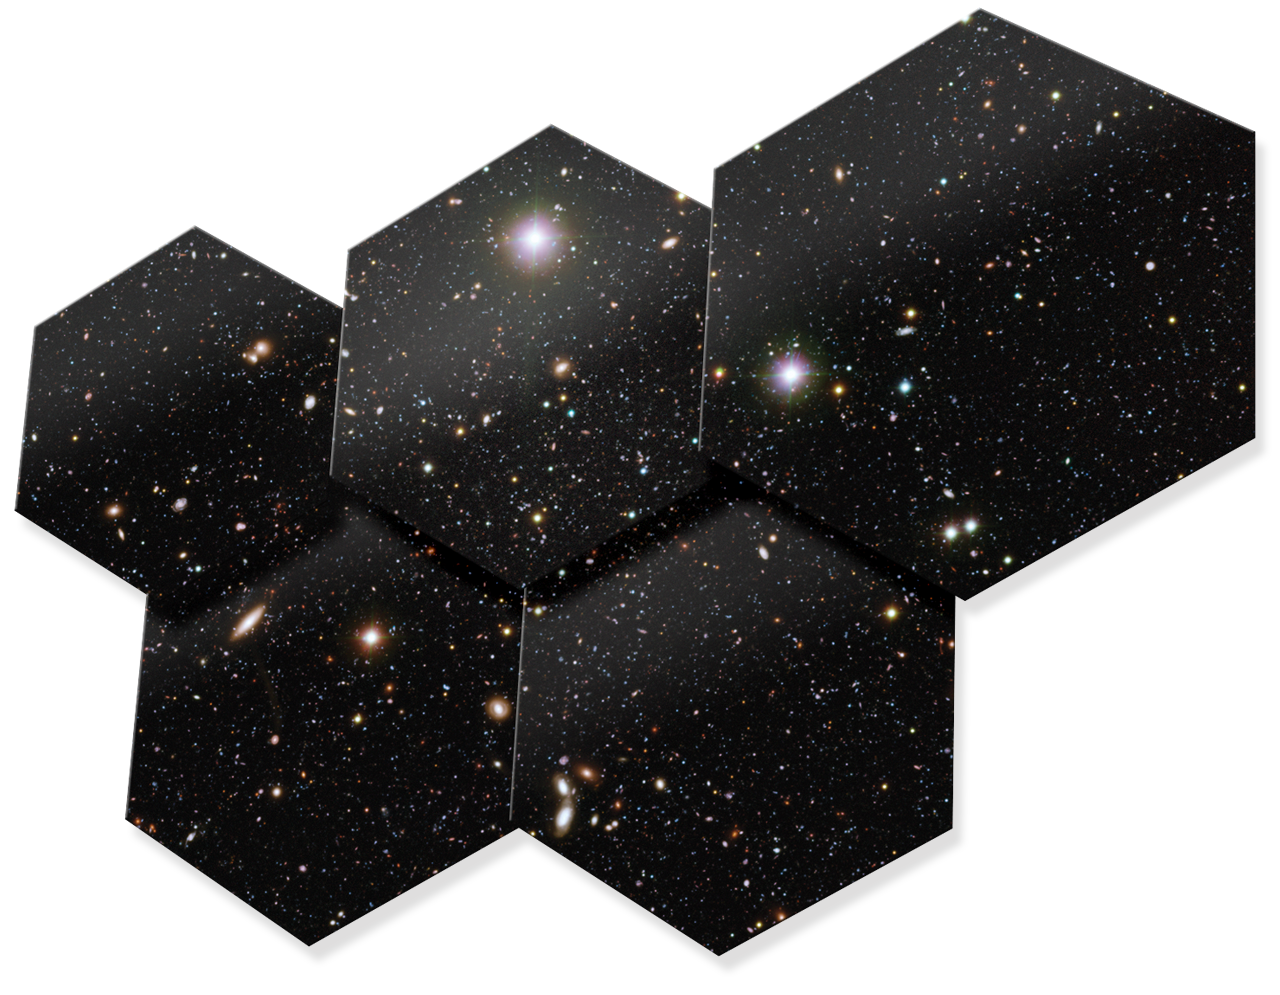

Artwork showing some hexagonal mirror pieces of ELT

Read more about the ELT on http://www.eso.org/public/teles-instr/e-elt.html

Credit: ESO